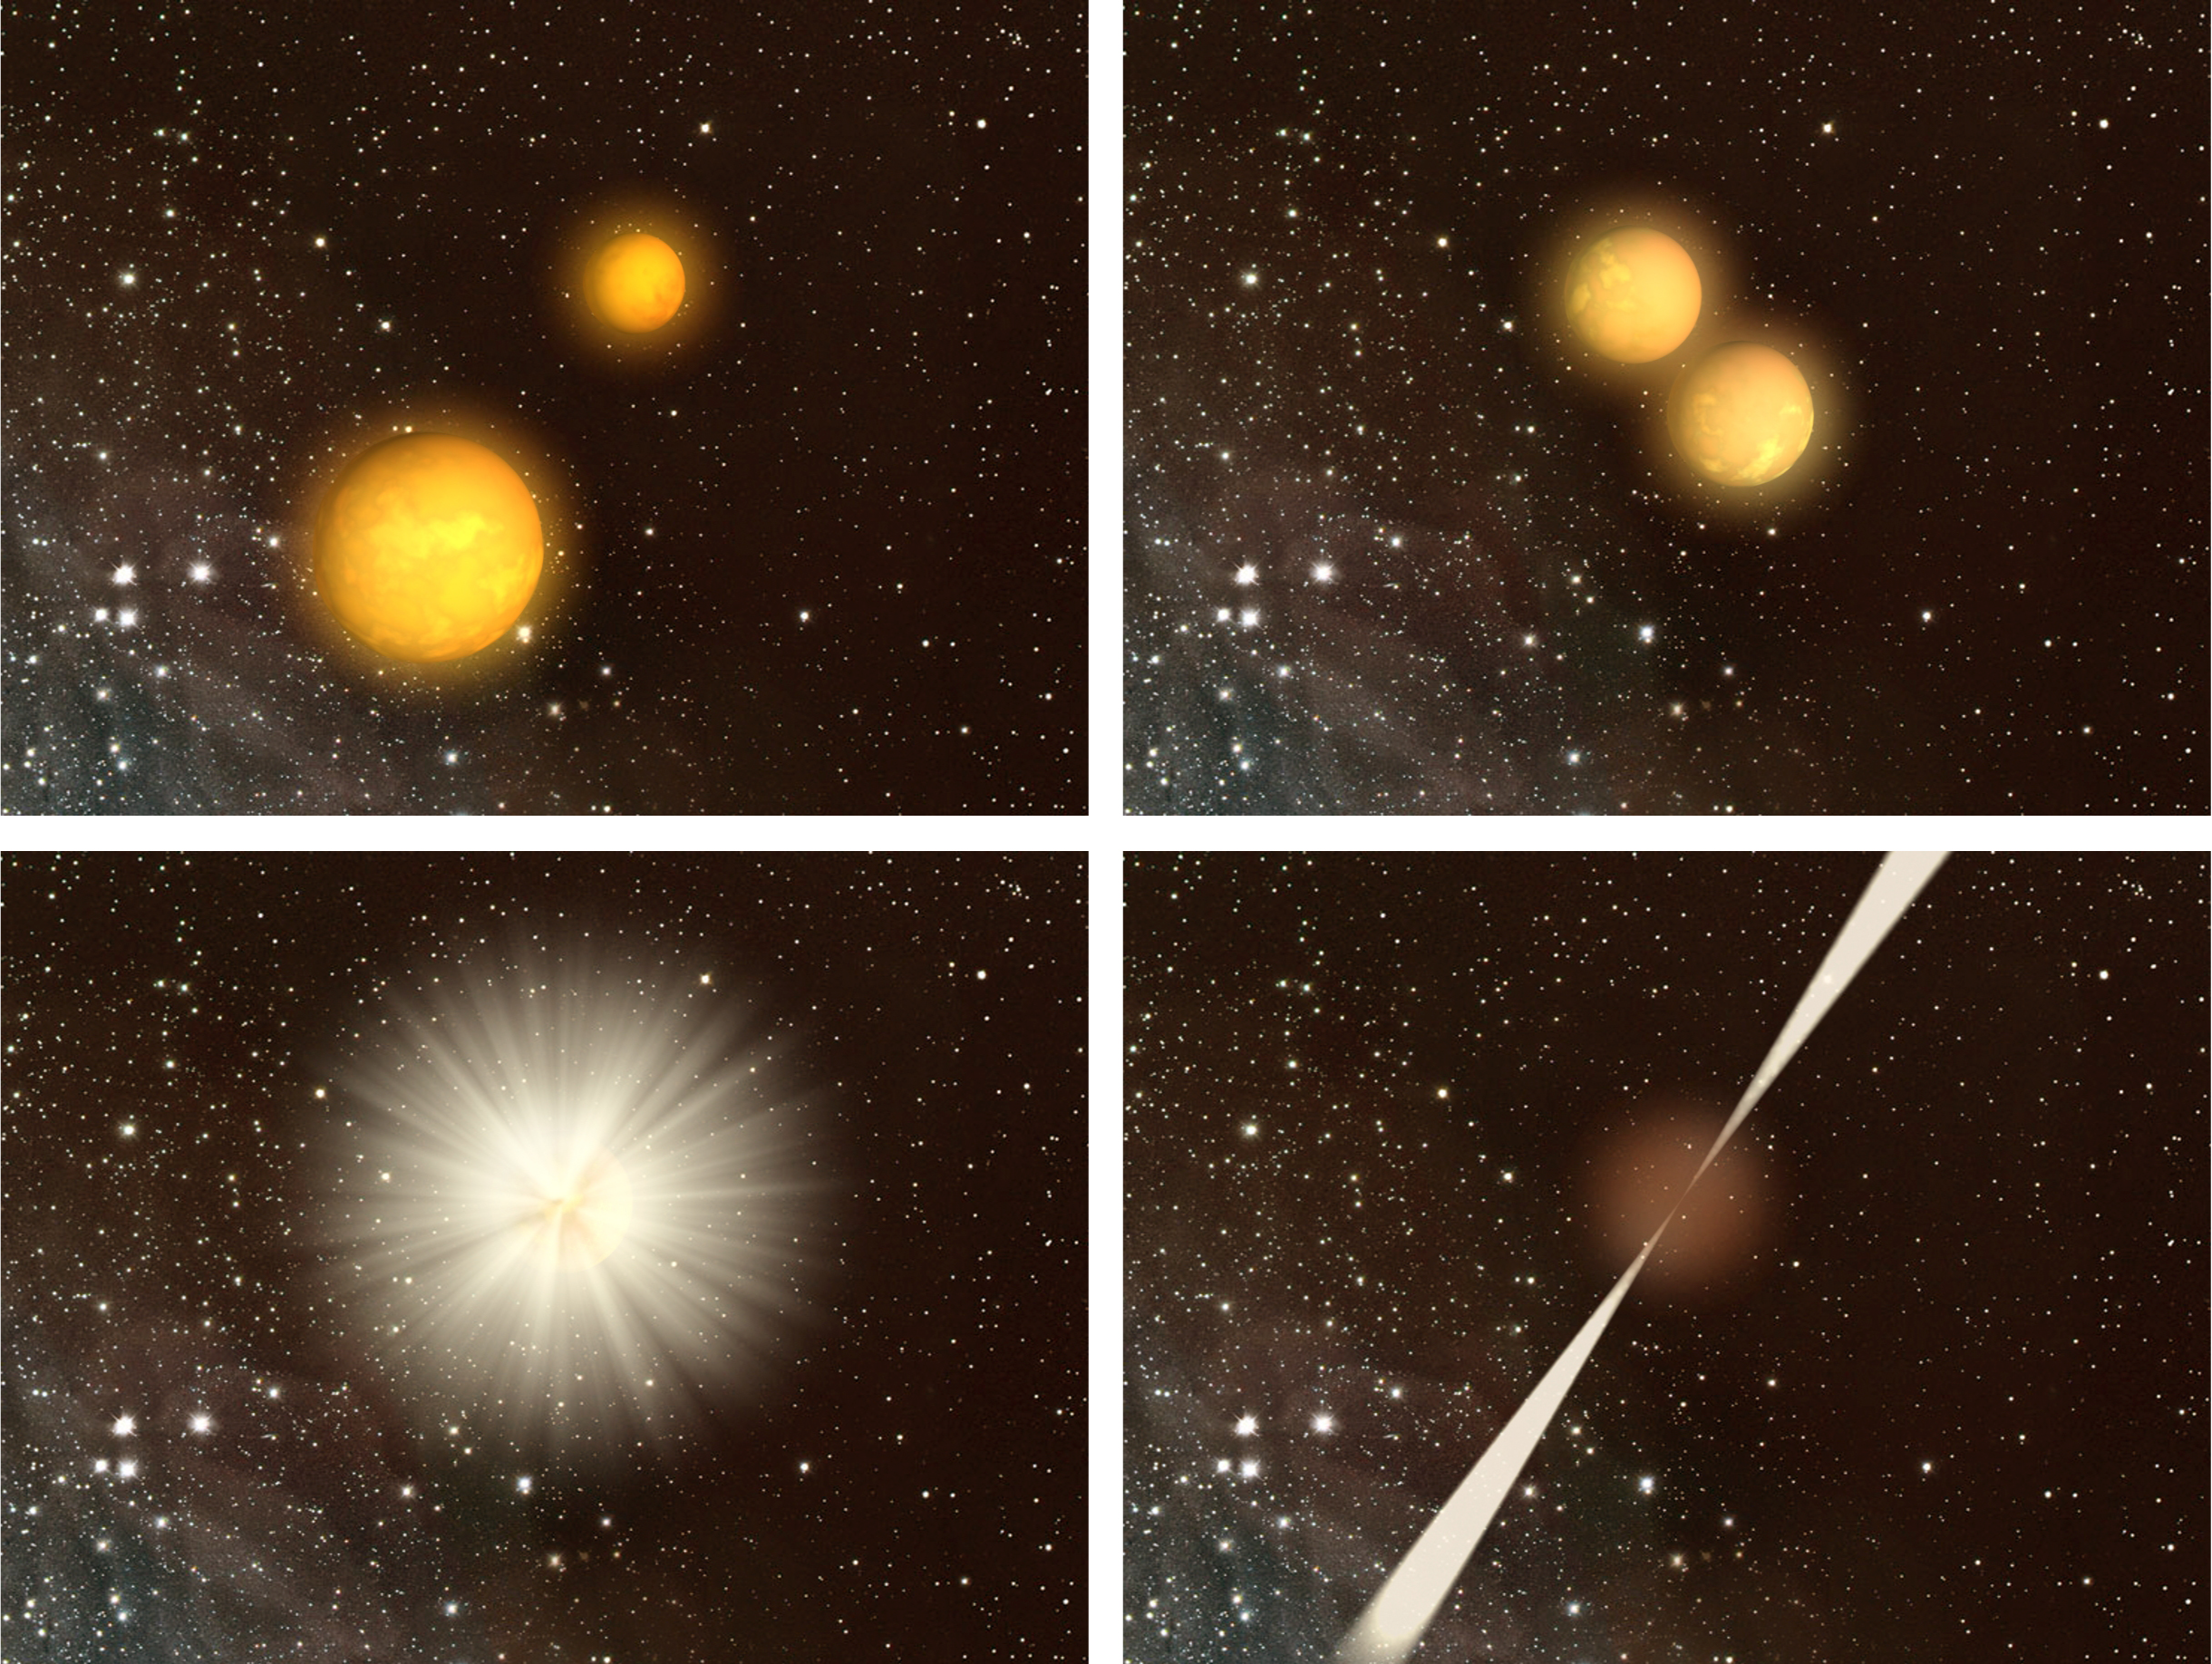

The merging scenario (artist’s impression)

Animation of two neutron stars orbiting each other and gradually being dragged together. The end result is a gigantic explosion where two jets are emitted. If one of the jets points toward the Earth we observe a short gamma-ray burst.

Credit: Dark Cosmology Centre, Niels Bohr Institue, University of Copenhagen/Jan Rasmussen DRC